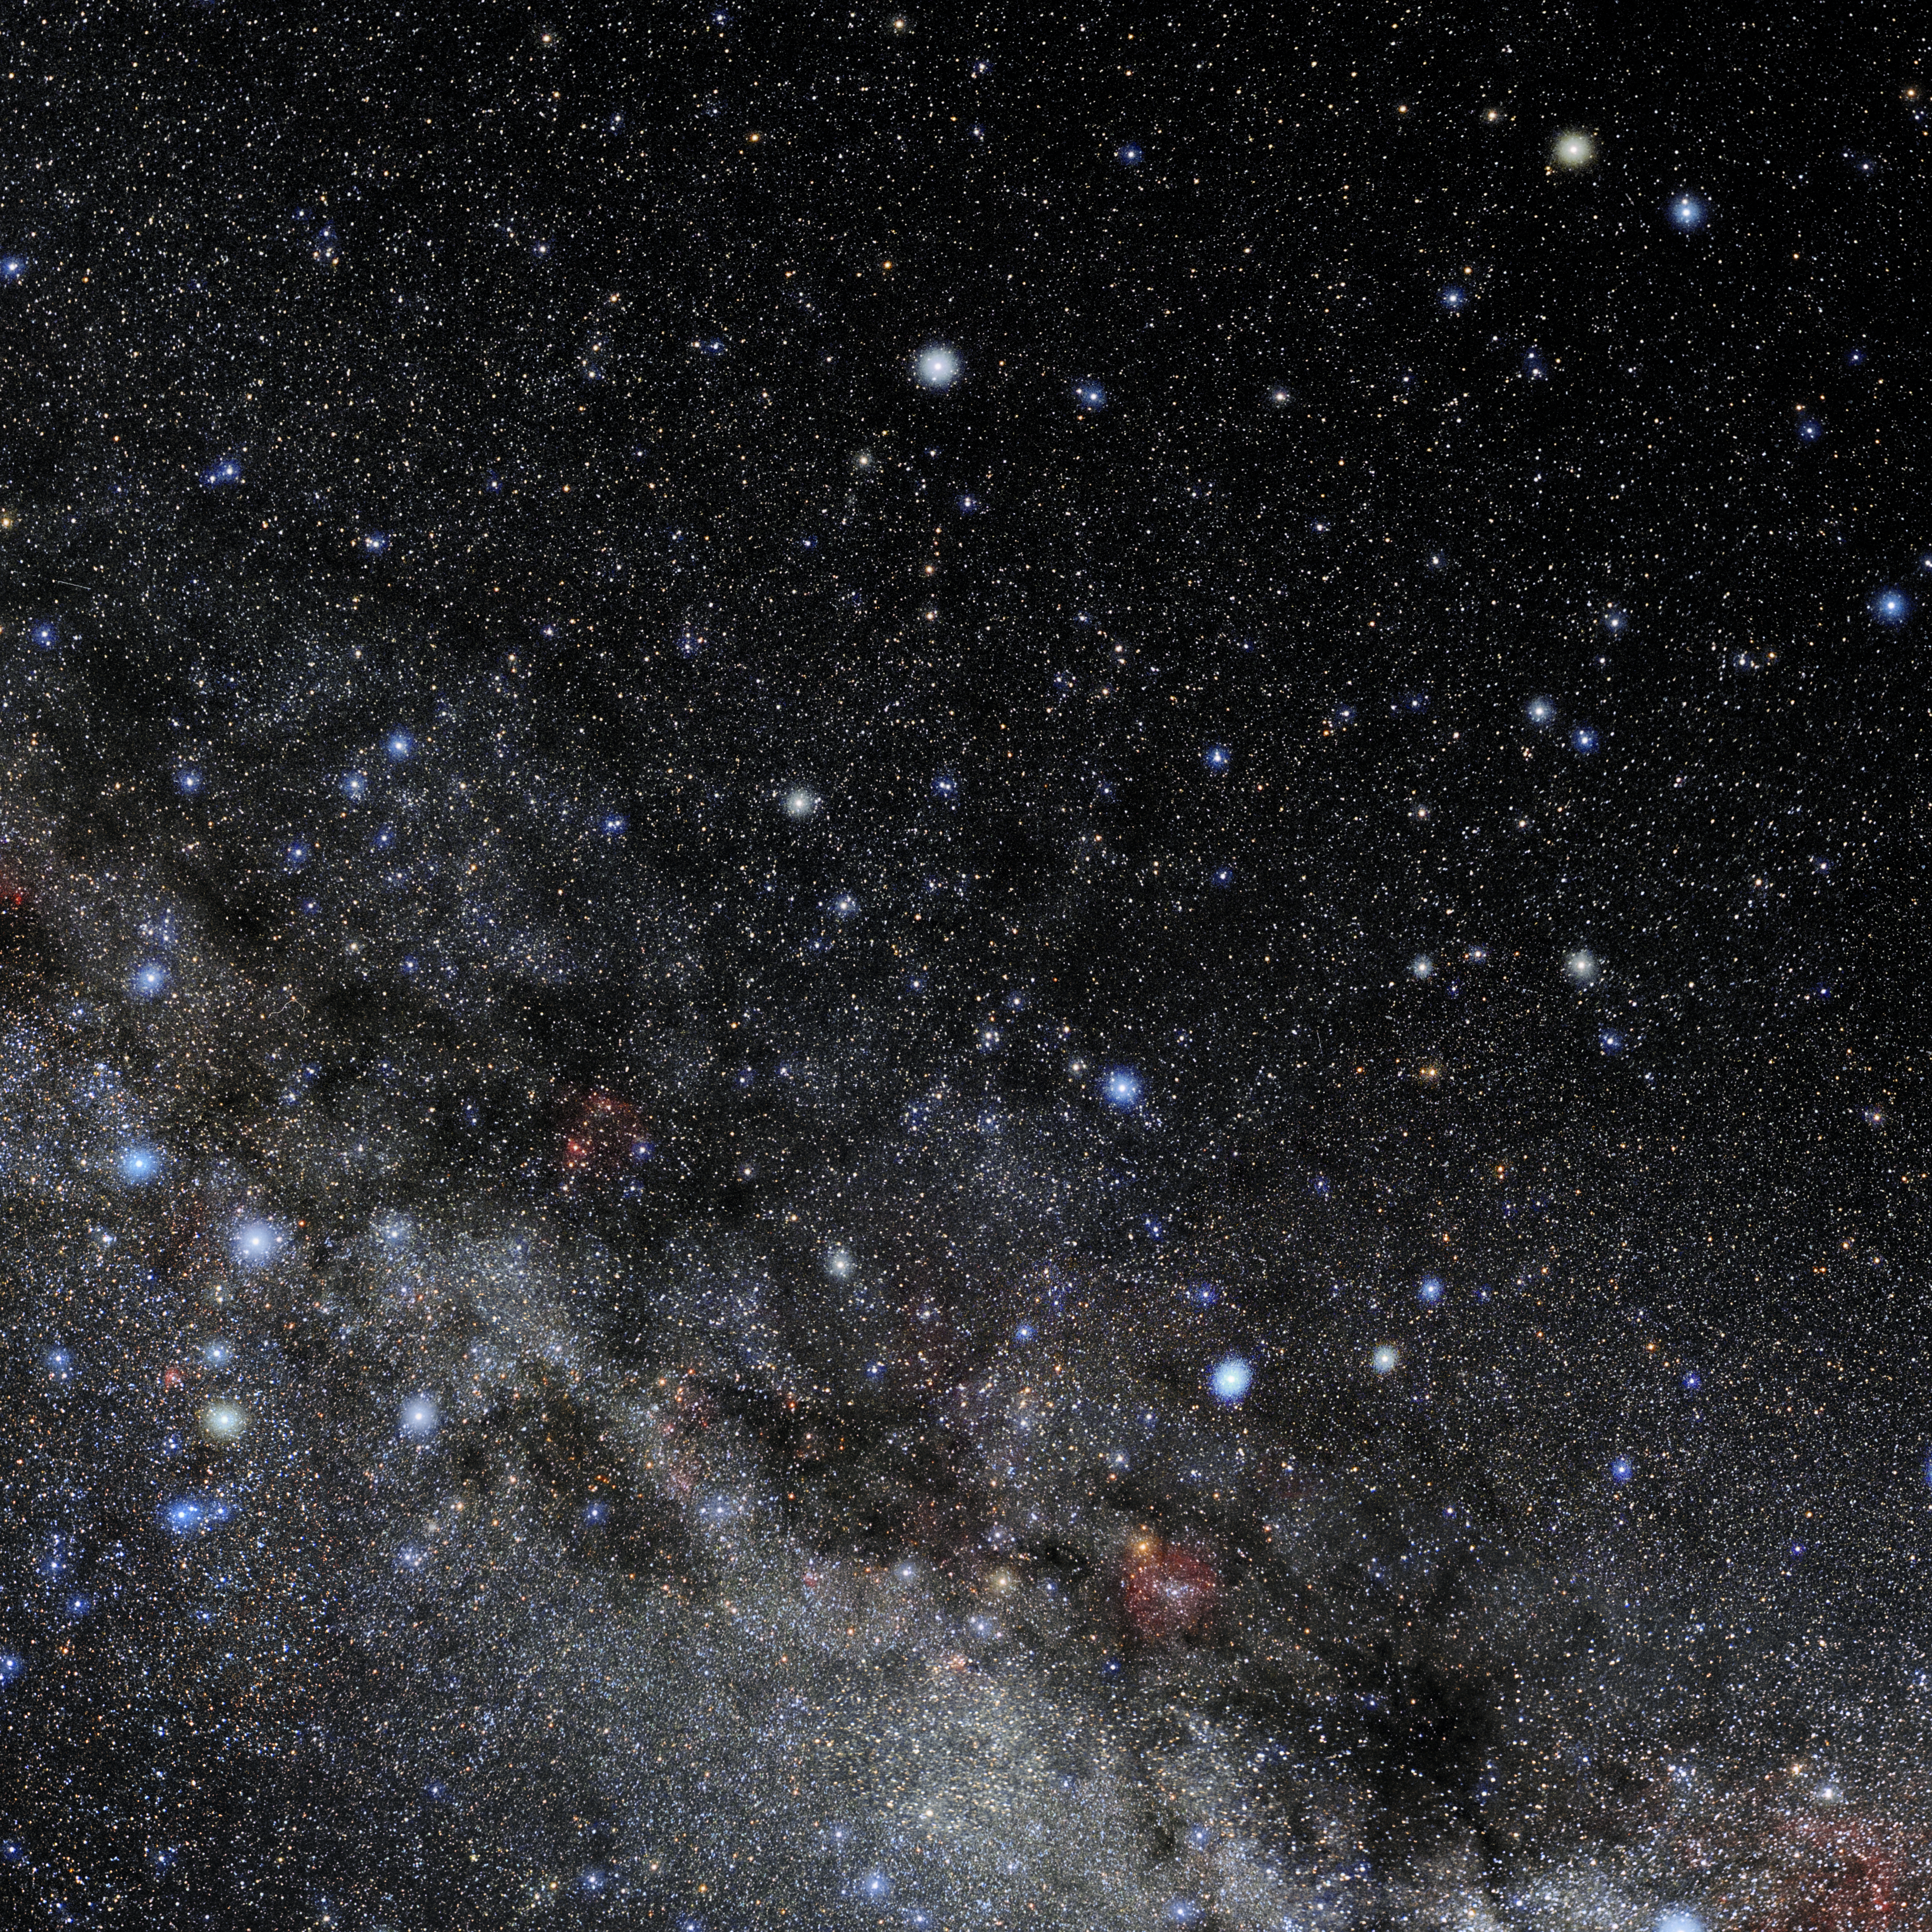

Cepheus

Photo of the constellation Cepheus produced by NOIRLab in collaboration with Eckhard Slawik, a German astrophotographer. Here is the annotated version.

Credit: E. Slawik/NOIRLab/NSF/AURA/M. Zamani